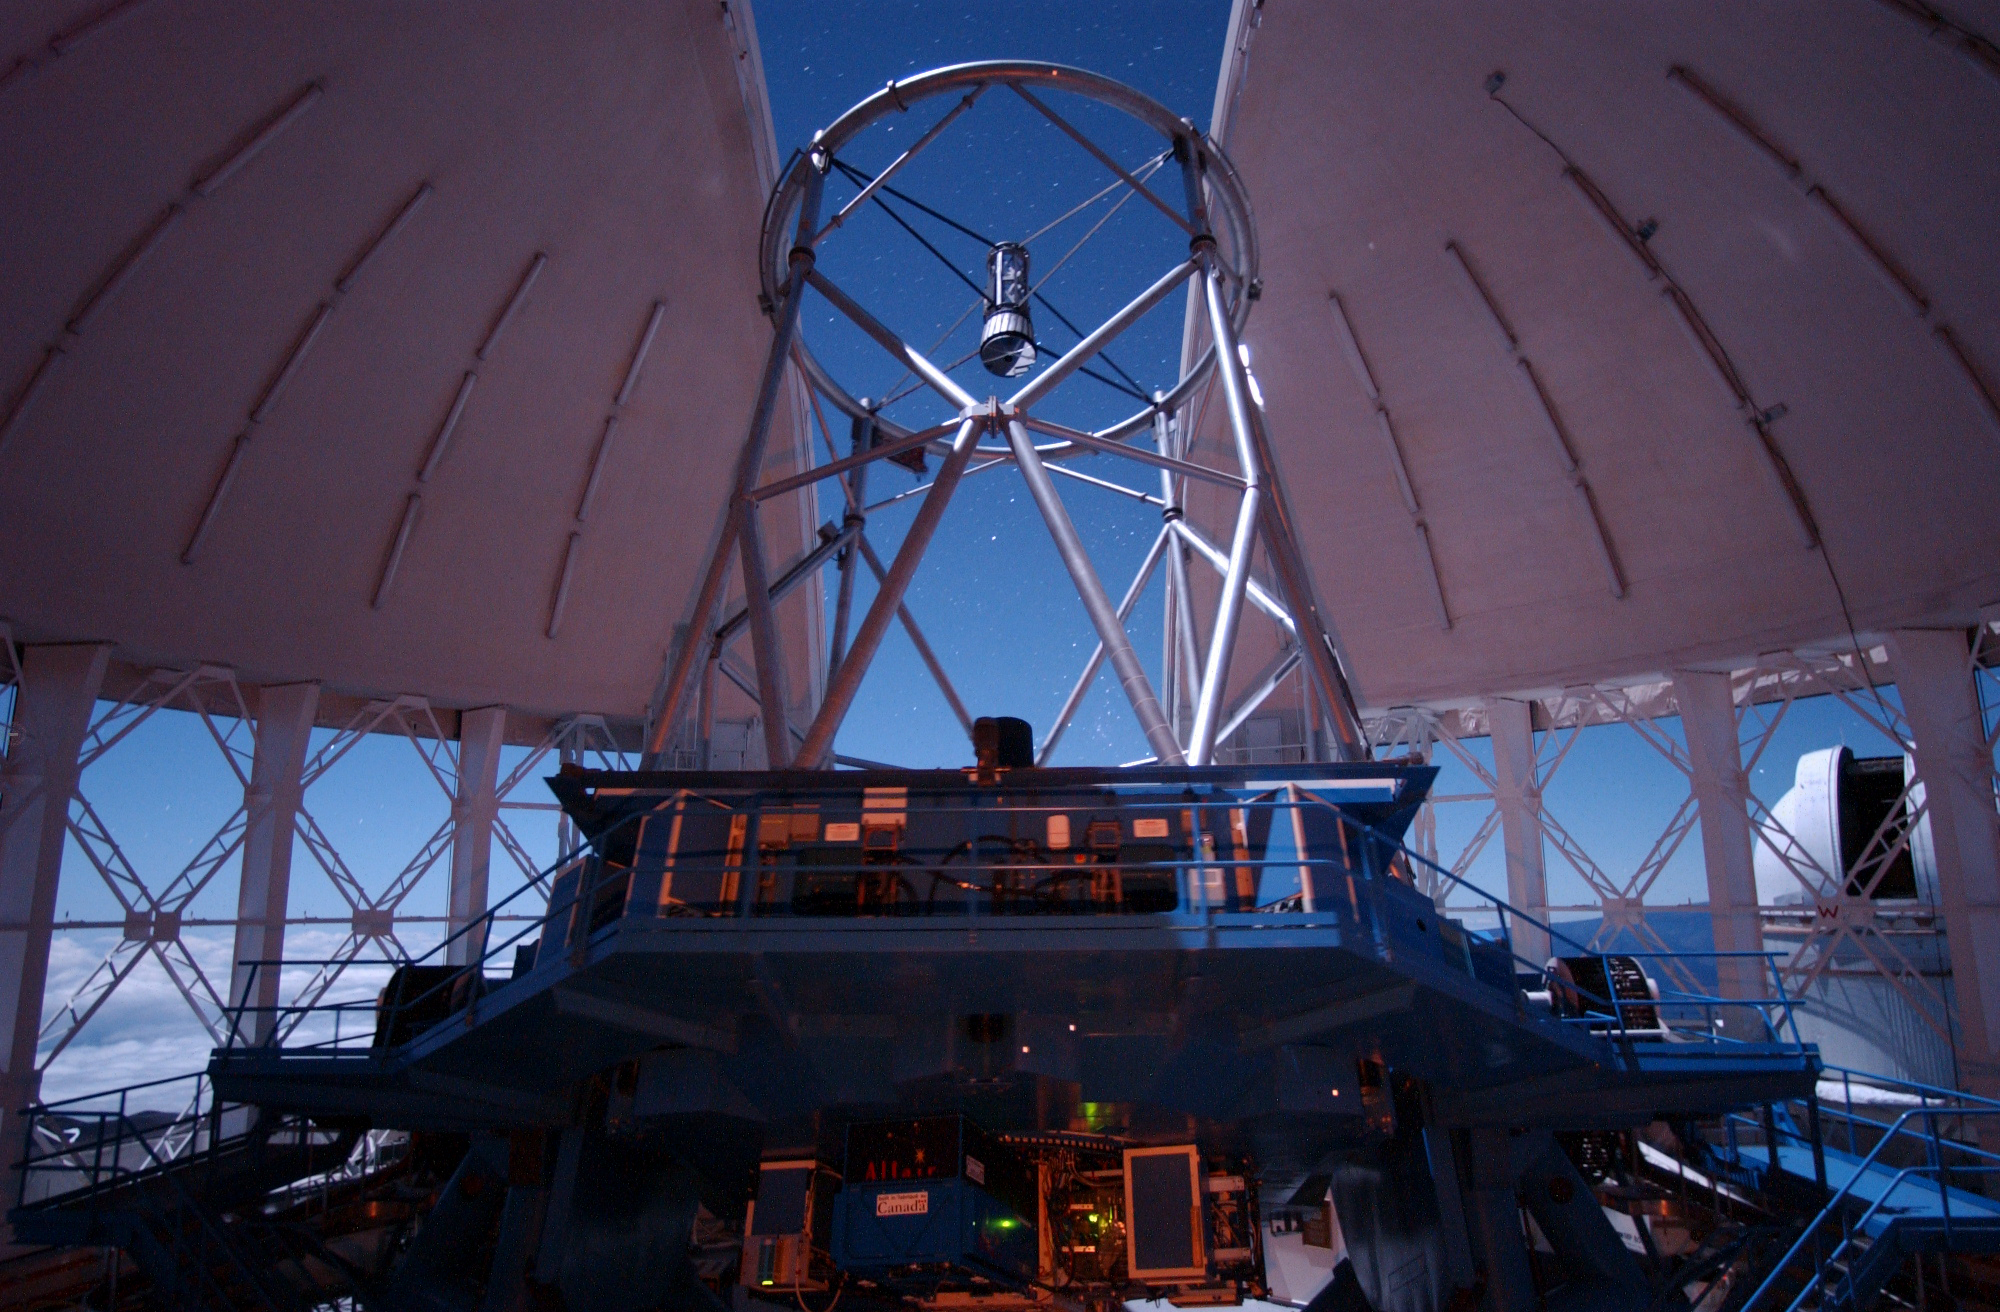

Observing Under Full Moon

50-second exposure of Gemini North under full moonlight. UH 88" Telescope can be see through right vent-gate.

Credit: International Gemini Observatory